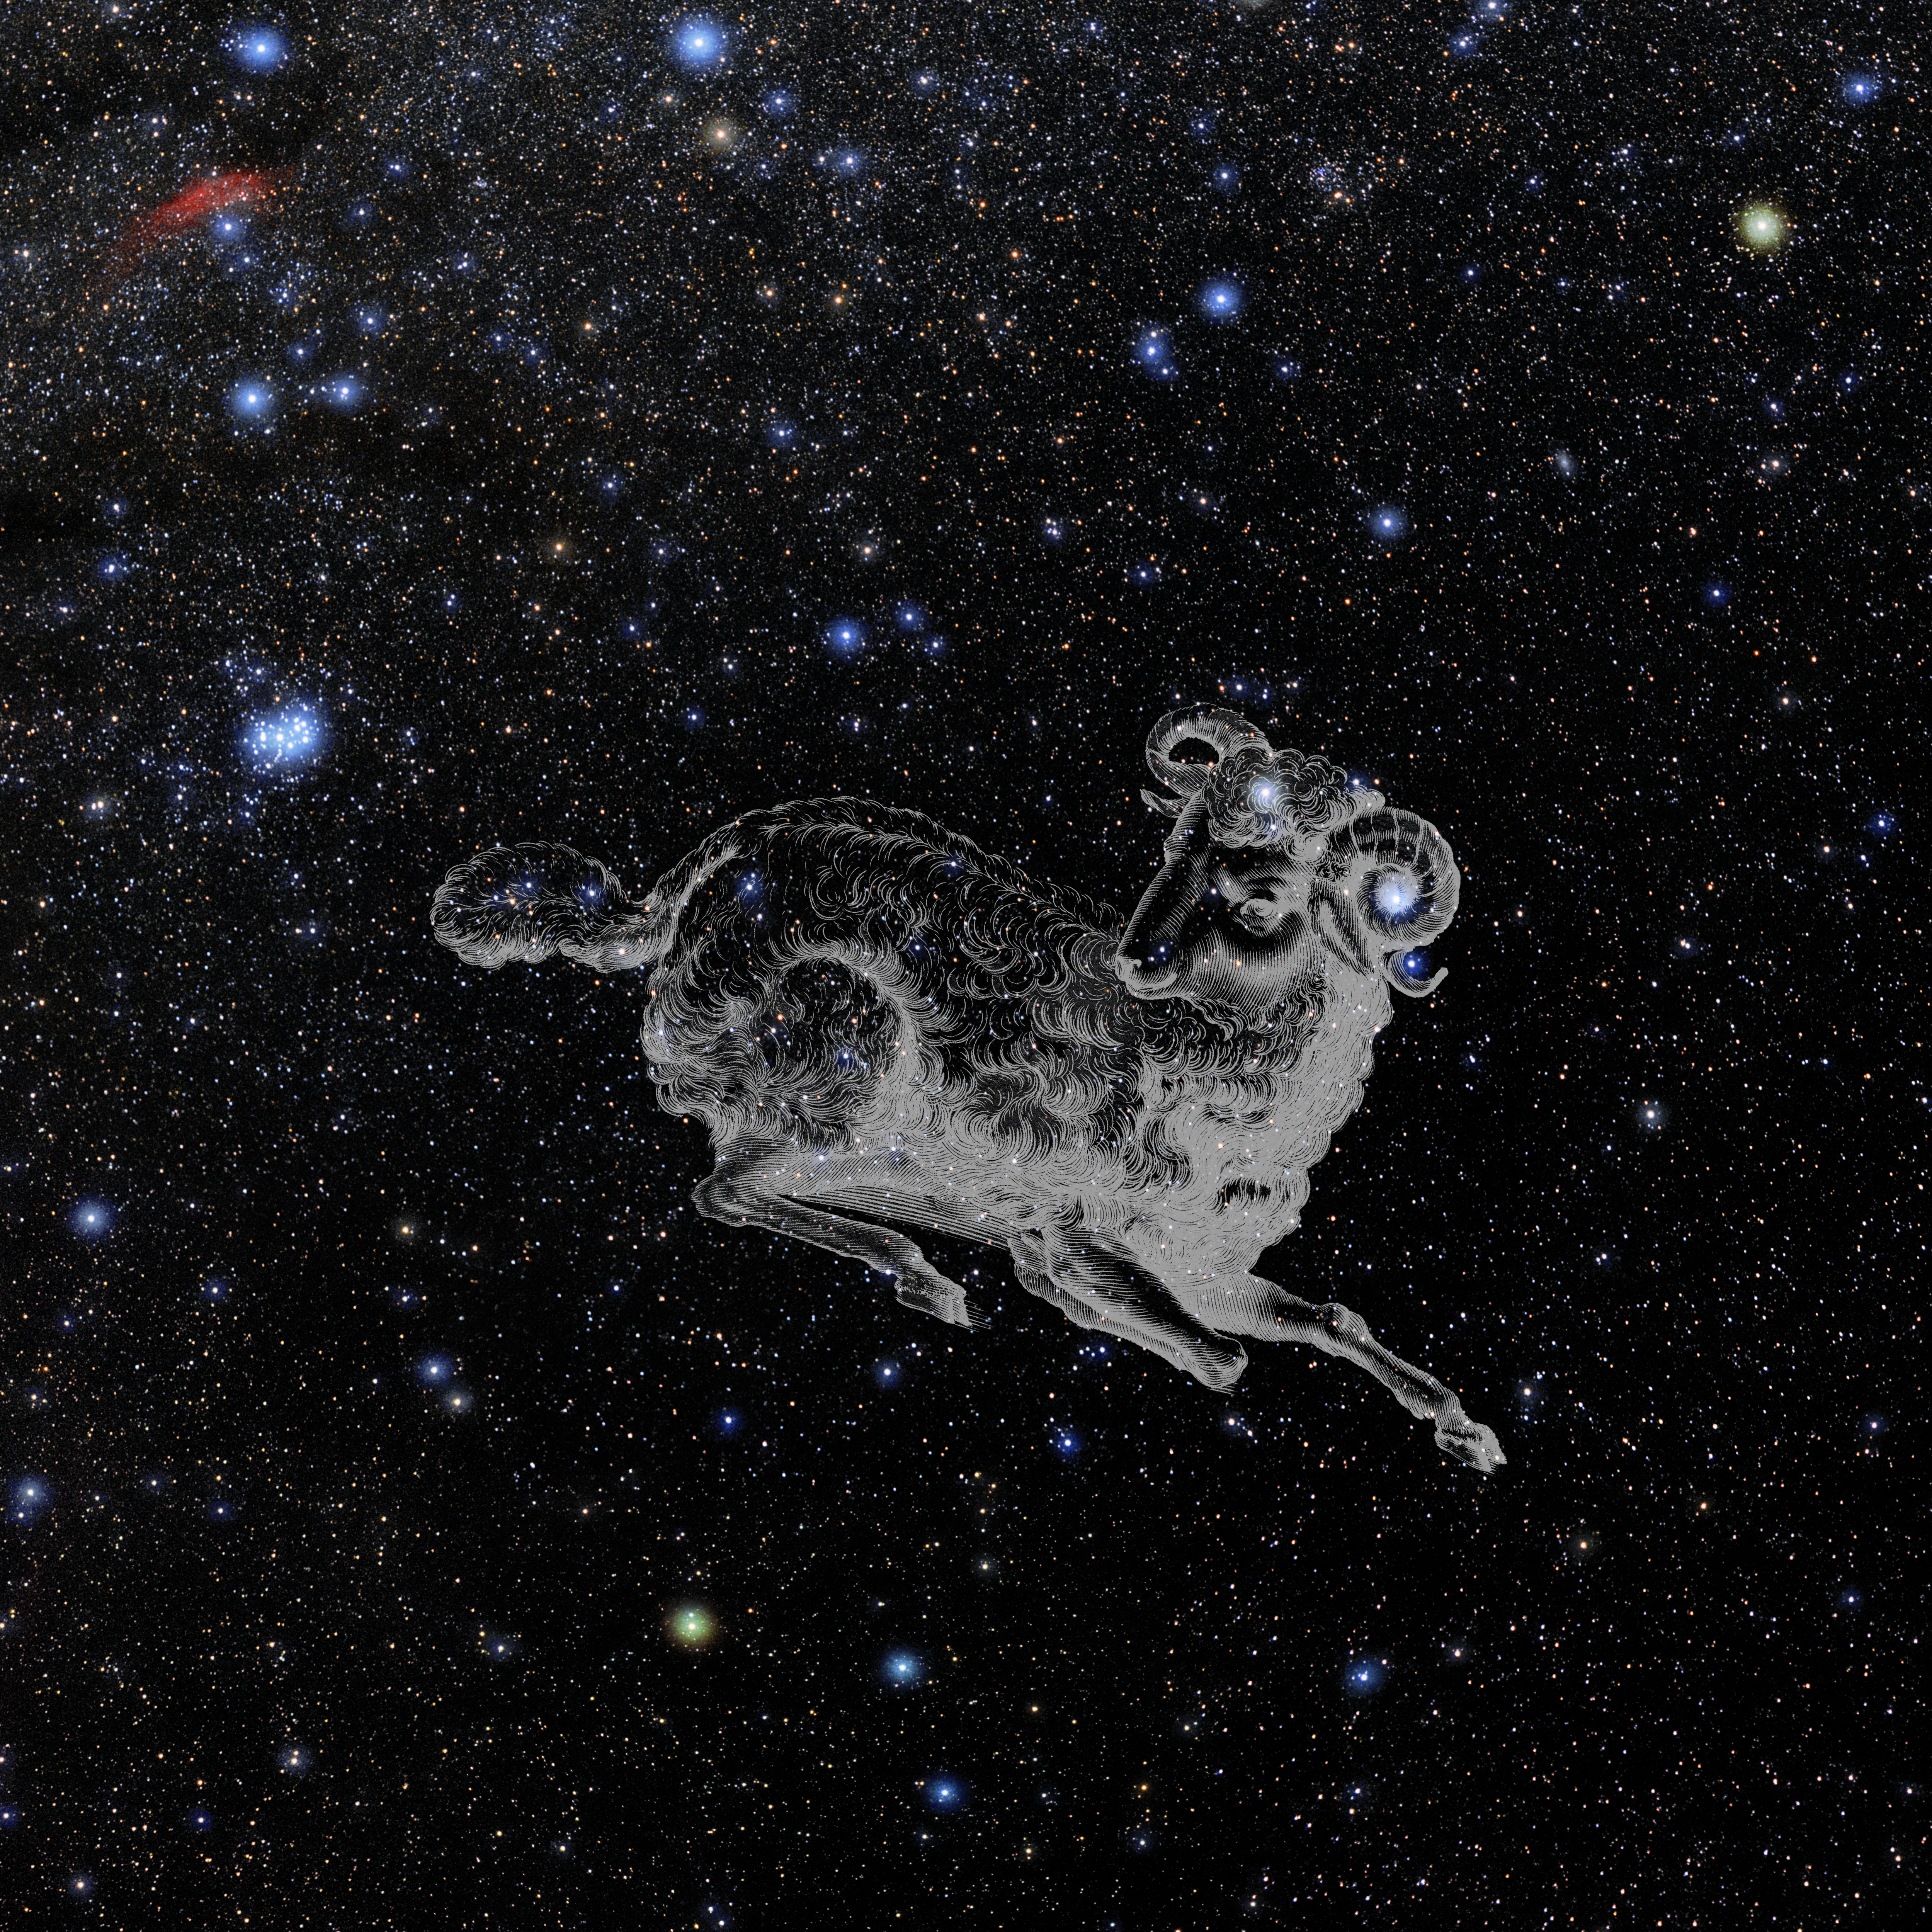

Aries with Hevelius Drawing

Photo of the constellation Aries from NOIRLab's 88 Constellations project showing Johannes Hevelius drawing of the constellation in Uranographia, his celestial catalogue in 1690.
Here is the version with the constellation 'stick figure' and here the unannotated version.

Credit: E. Slawik/NOIRLab/NSF/AURA/M. Zamani/J. Hevelius/NASA Universe of Learning/USNO/STScI